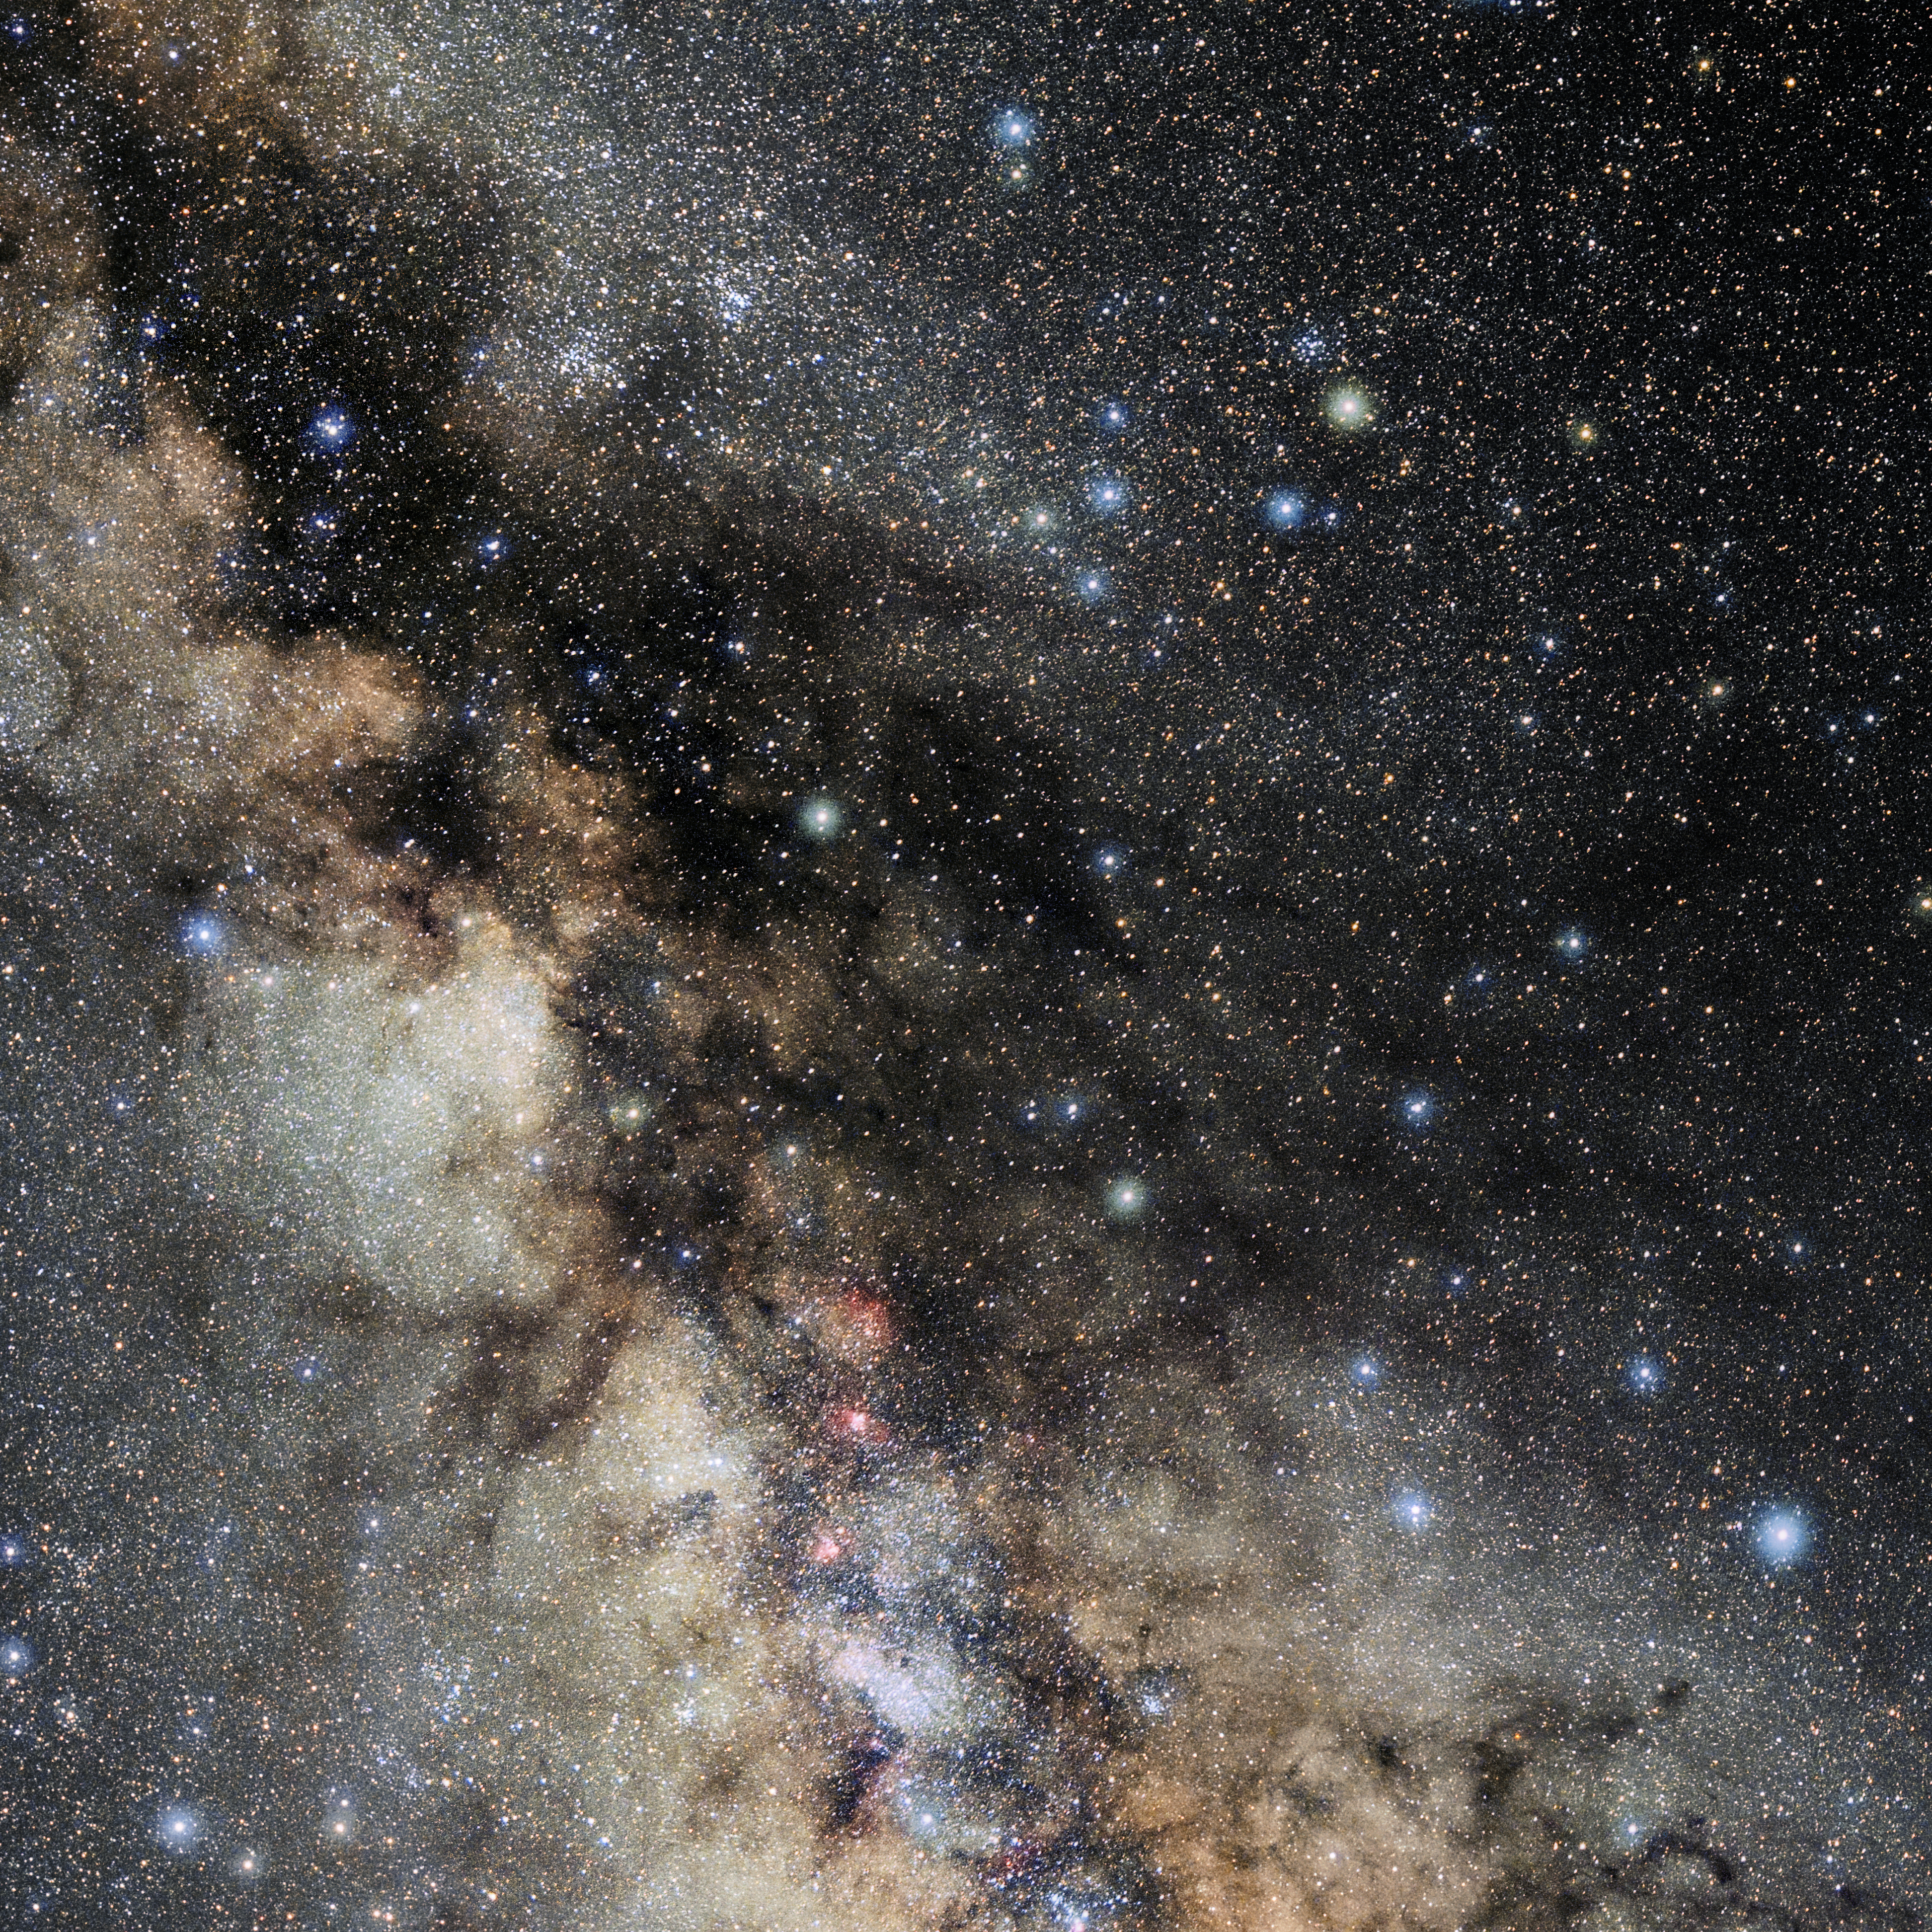

Serpens Cauda

Photo of the constellation Serpens Cauda produced by NOIRLab in collaboration with Eckhard Slawik, a German astrophotographer. Here is the annotated version.

Credit: E. Slawik/NOIRLab/NSF/AURA/M. Zamani